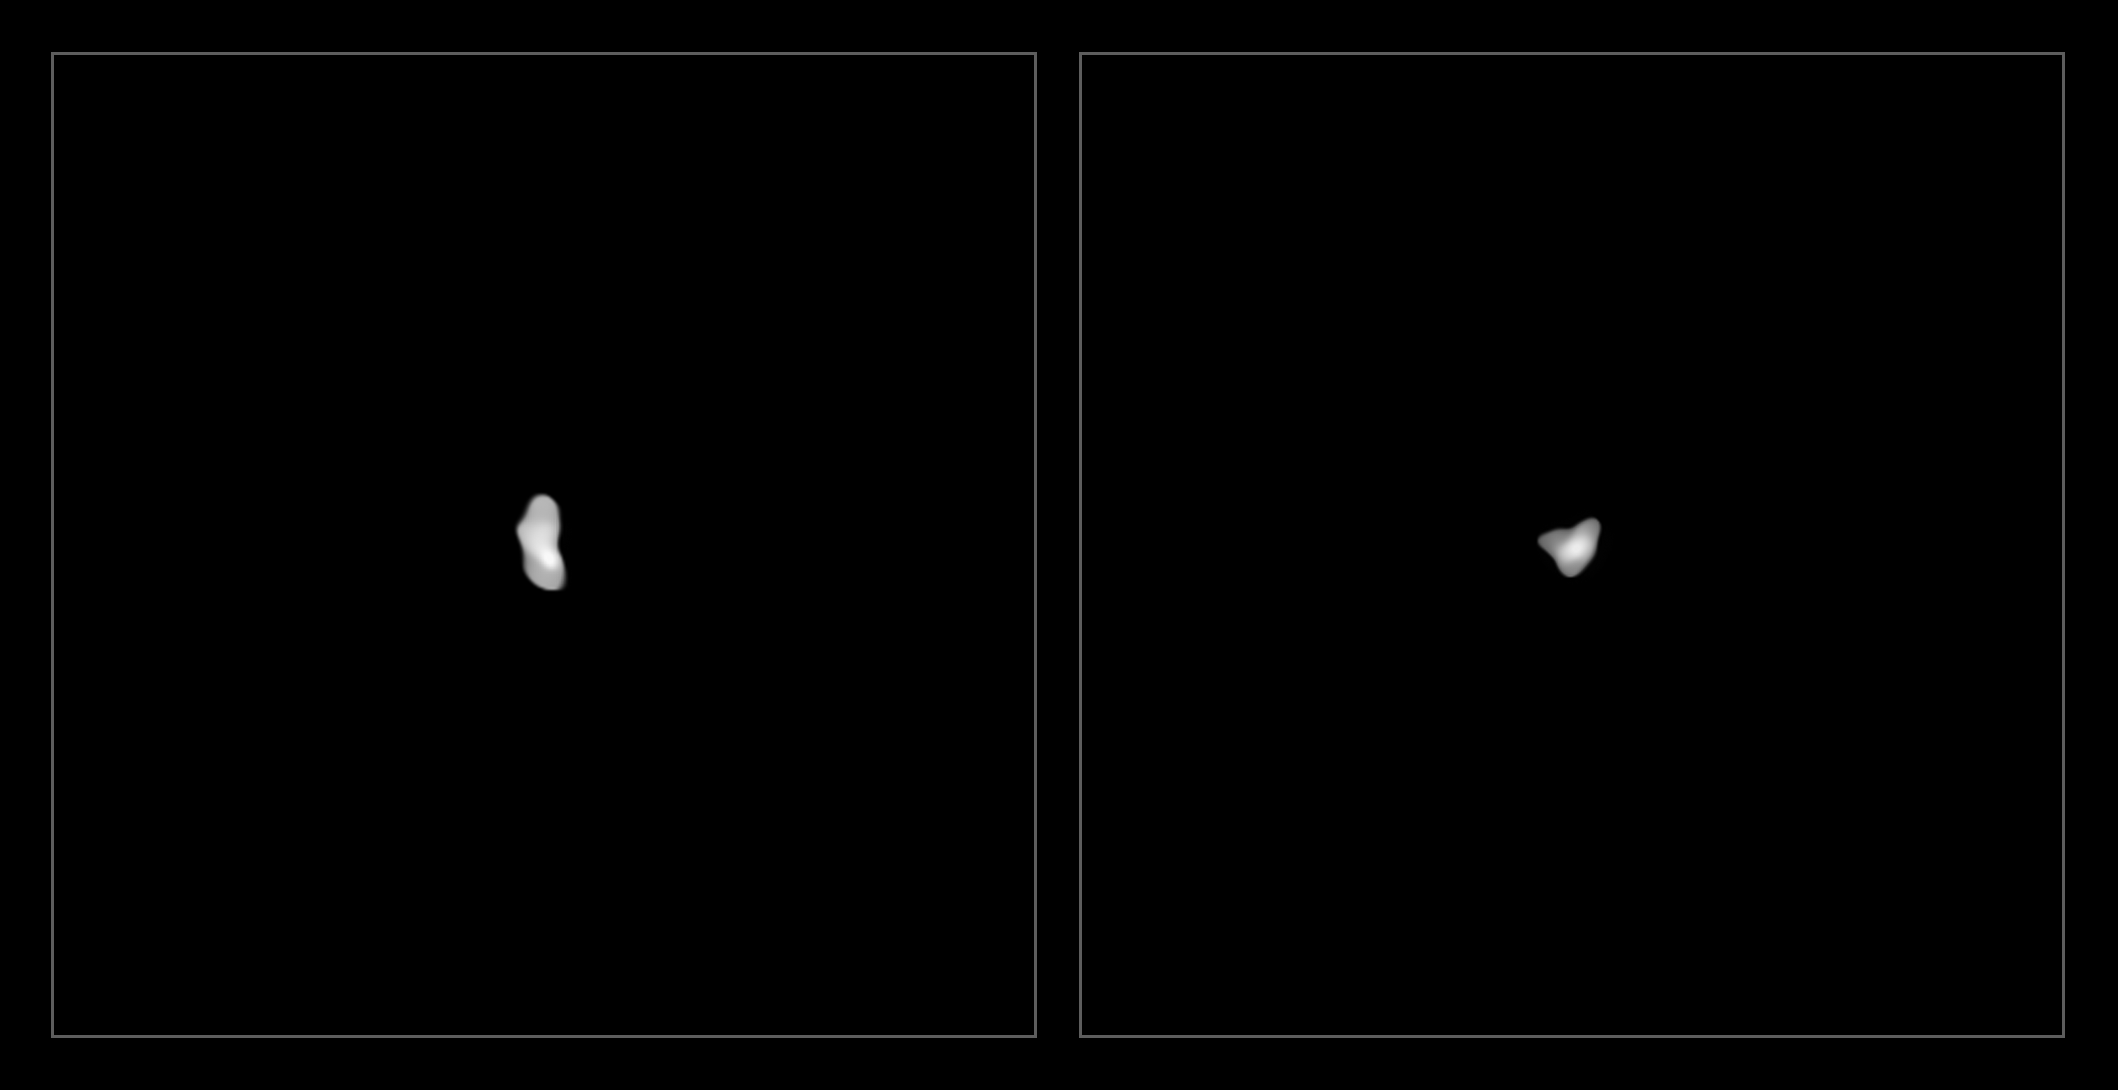

Ausonia and Urania

These images have been captured with the Spectro-Polarimetric High-contrast Exoplanet REsearch (SPHERE) instrument on ESO’s Very Large Telescope as part of a programme that surveyed 42 of the largest asteroids in our Solar System. They show Ausonia and Urania, the two smallest objects imaged, each approximately 90 kilometres in diameter.

Credit: ESO/Vernazza et al./MISTRAL algorithm (ONERA/CNRS)